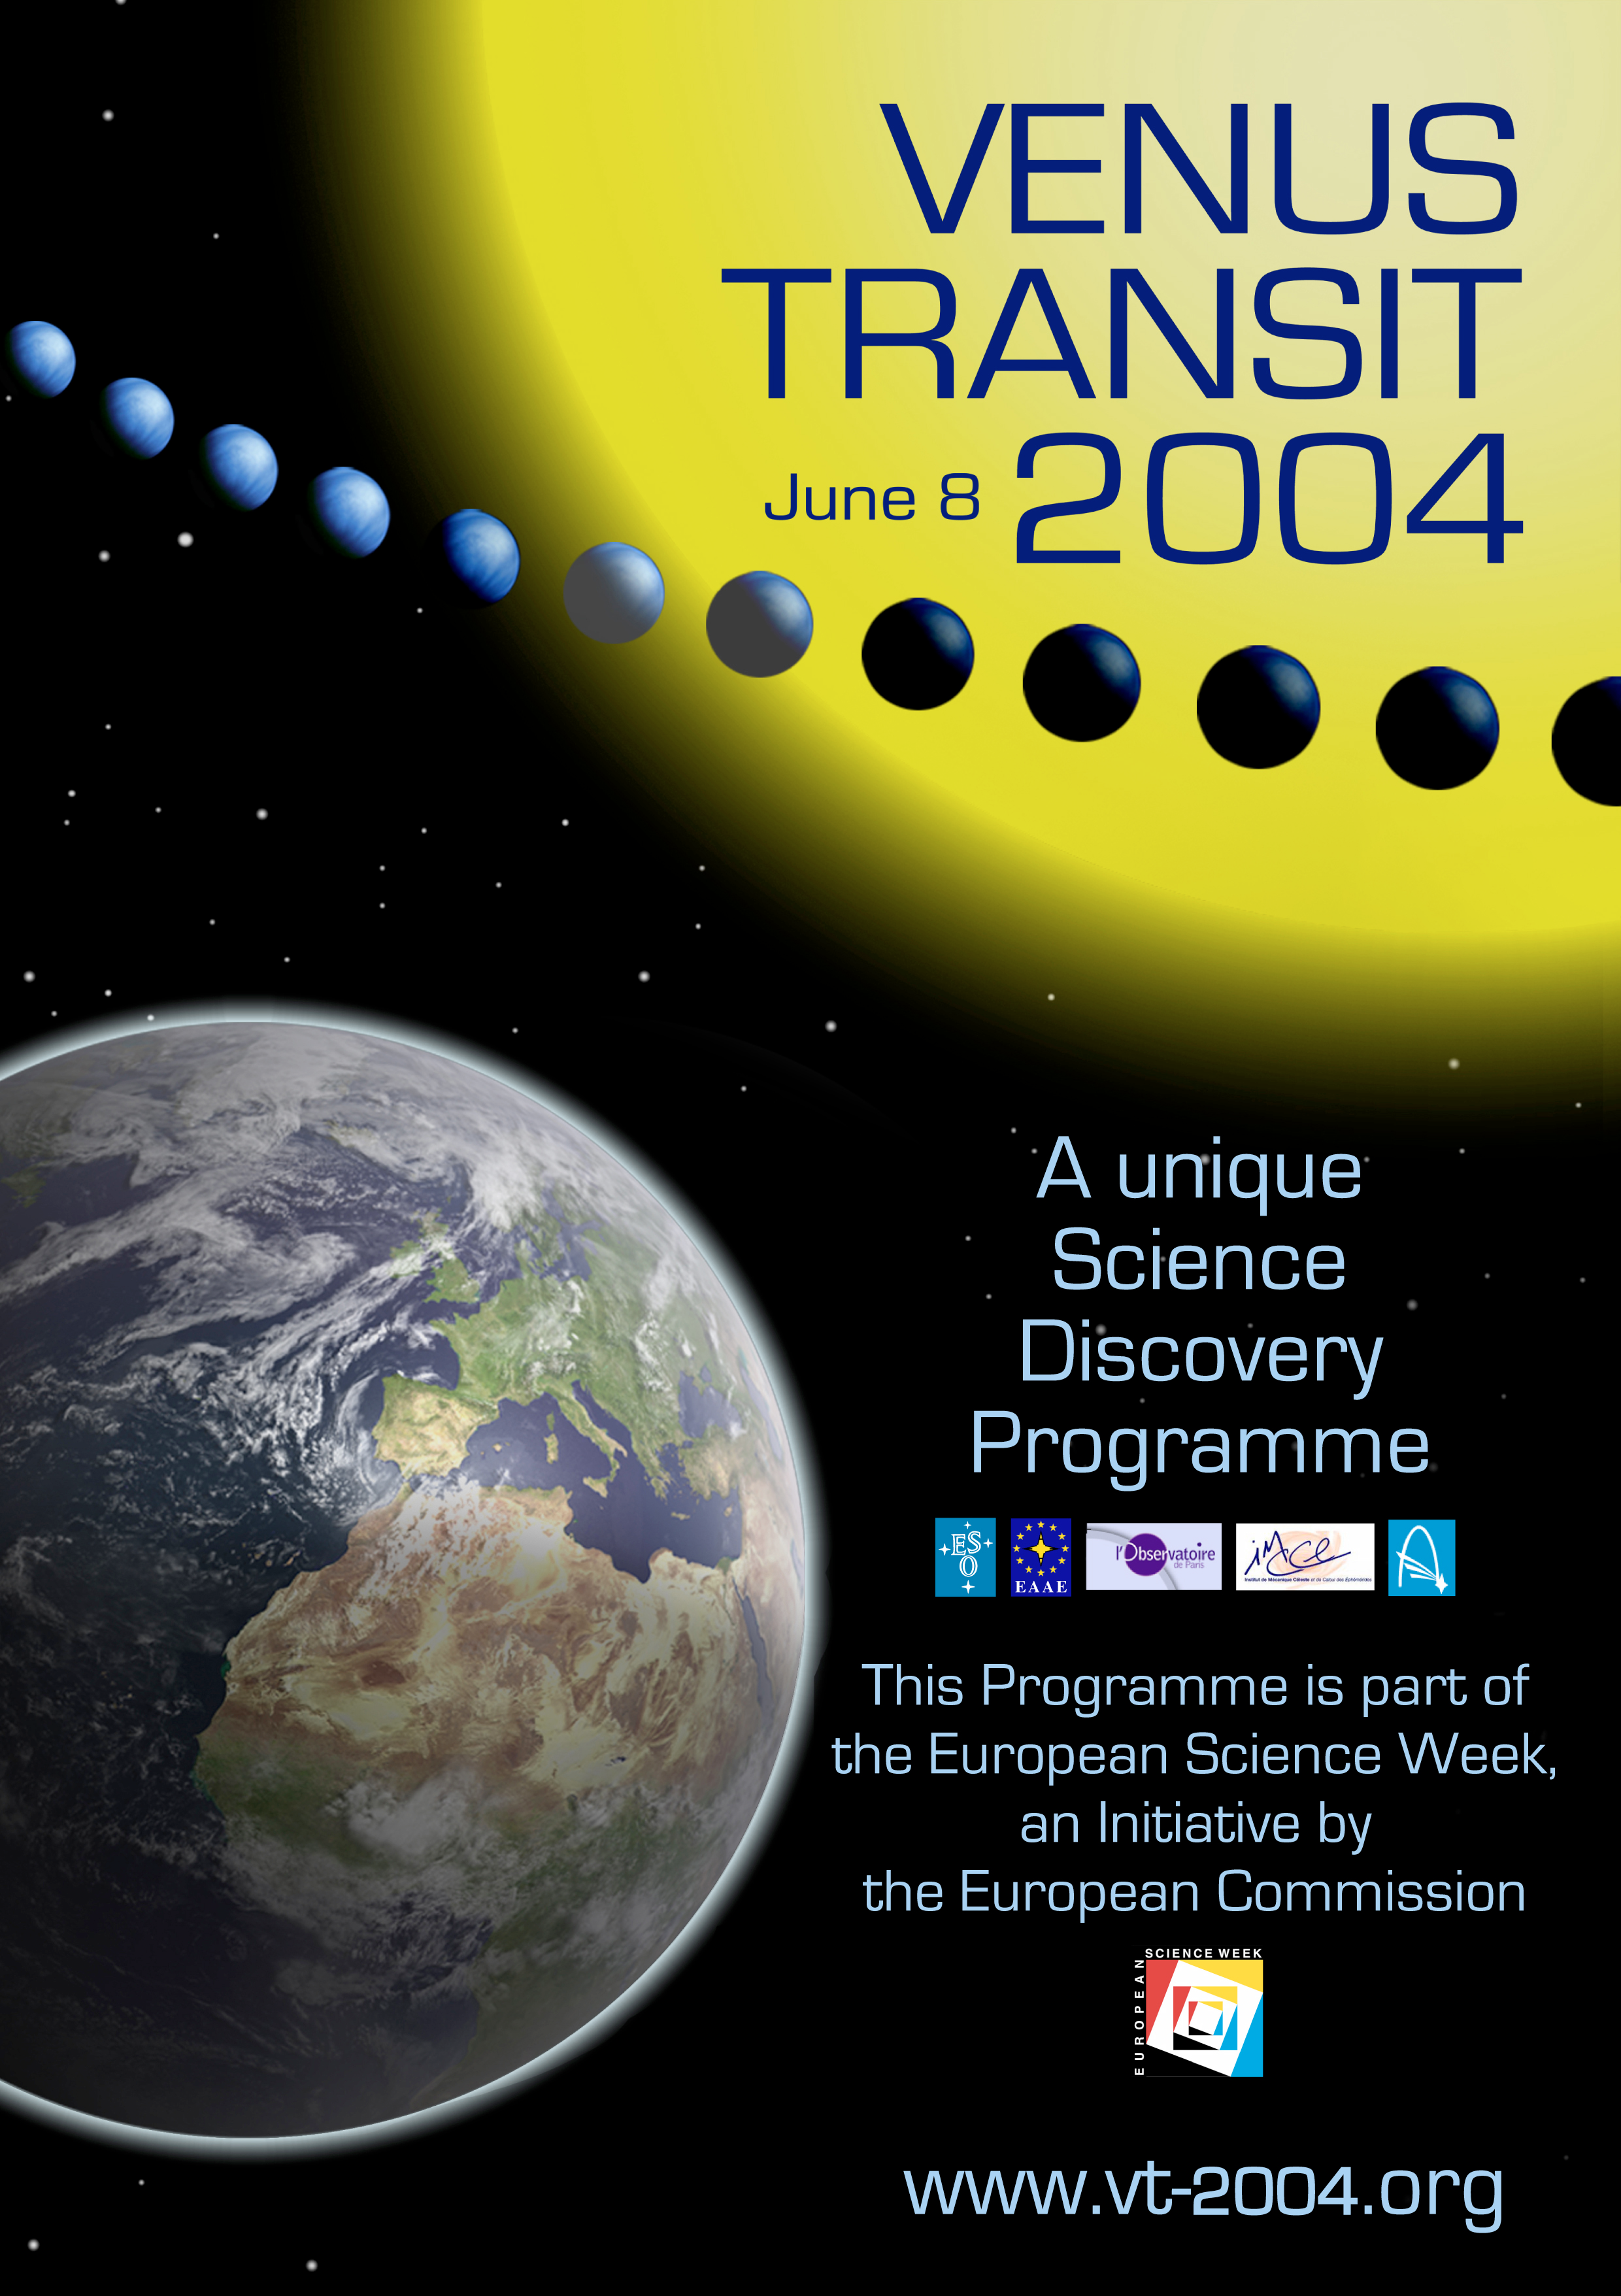

Venus transit poster

Venus Transit Poster.

Credit: ESO